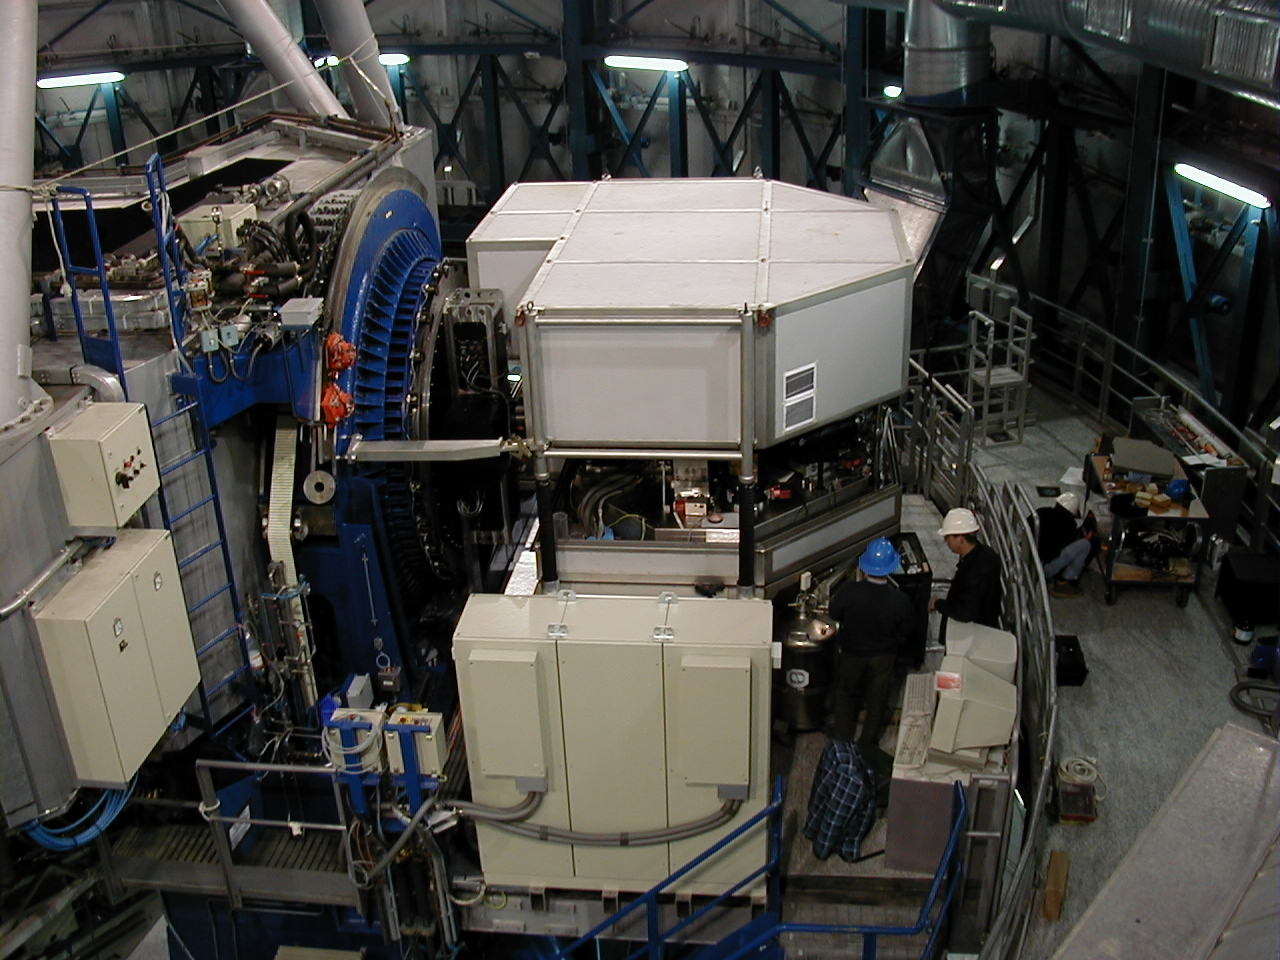

UVES cover

When the UVES cover is put in place, it protects the sensitive inner parts of the instrument from unwanted light and dust.

Credit: ESO